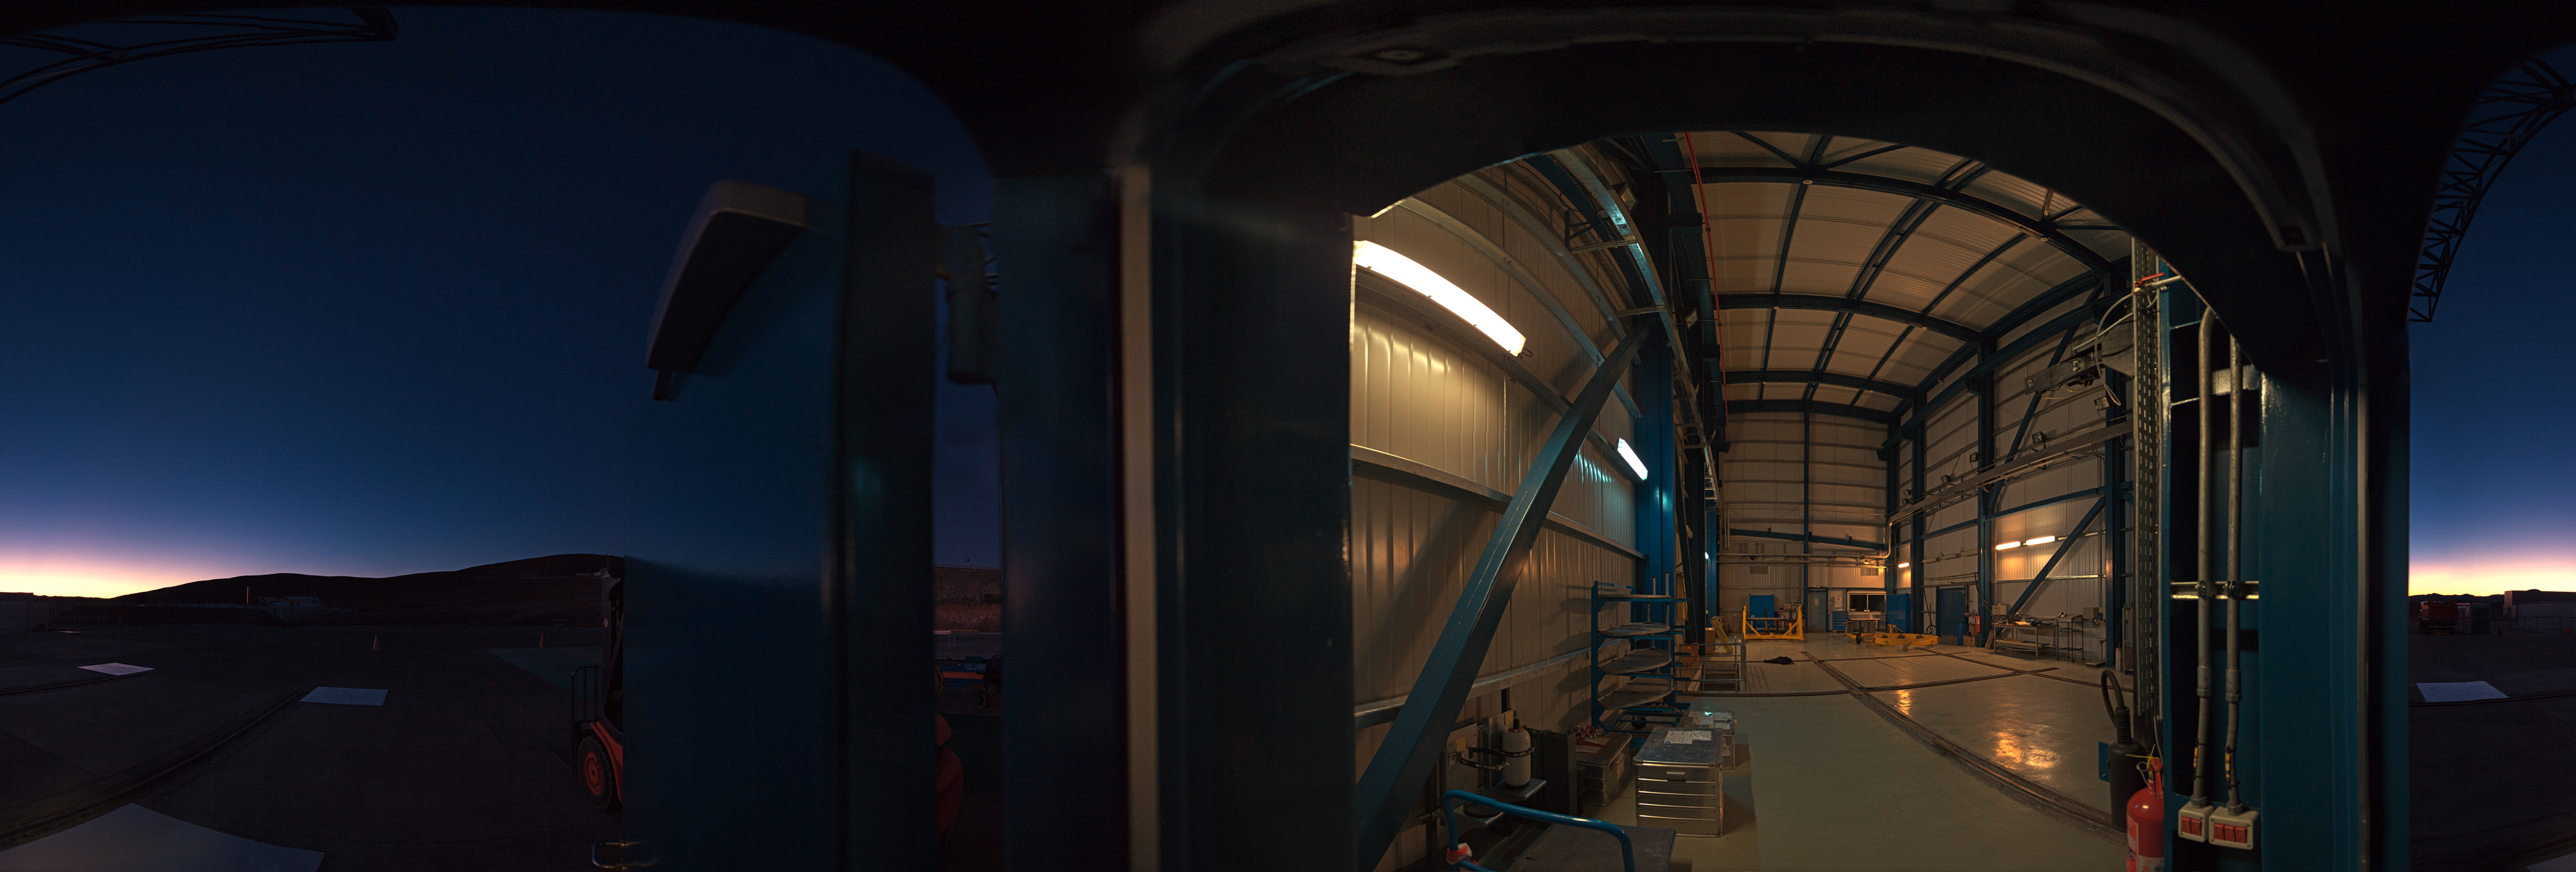

Mirror maintenance building

A 360 degree panorama of the entrance of the Mirror Maintenance Building (MMB) at Paranal: a large and complex structure that has been constructed next to the base camp, at the foot of the Paranal mountain. In order to hold the large VLT mirrors, this coating plant has a diameter of 9.4 metres. It is used to cover the large mirror surfaces with a thin layer of highly reflecting material (normally aluminium, maybe silver at a later stage), thus ensuring that nearly 100% of the photons from celestial objects are recorded by the sensitive telescope instruments.

Due to the unavoidable deterioration of this reflective layer, for instance oxidation and abrasion by airborne particles, the mirrors must be re-coated at intervals of some years.

Credit: ESO